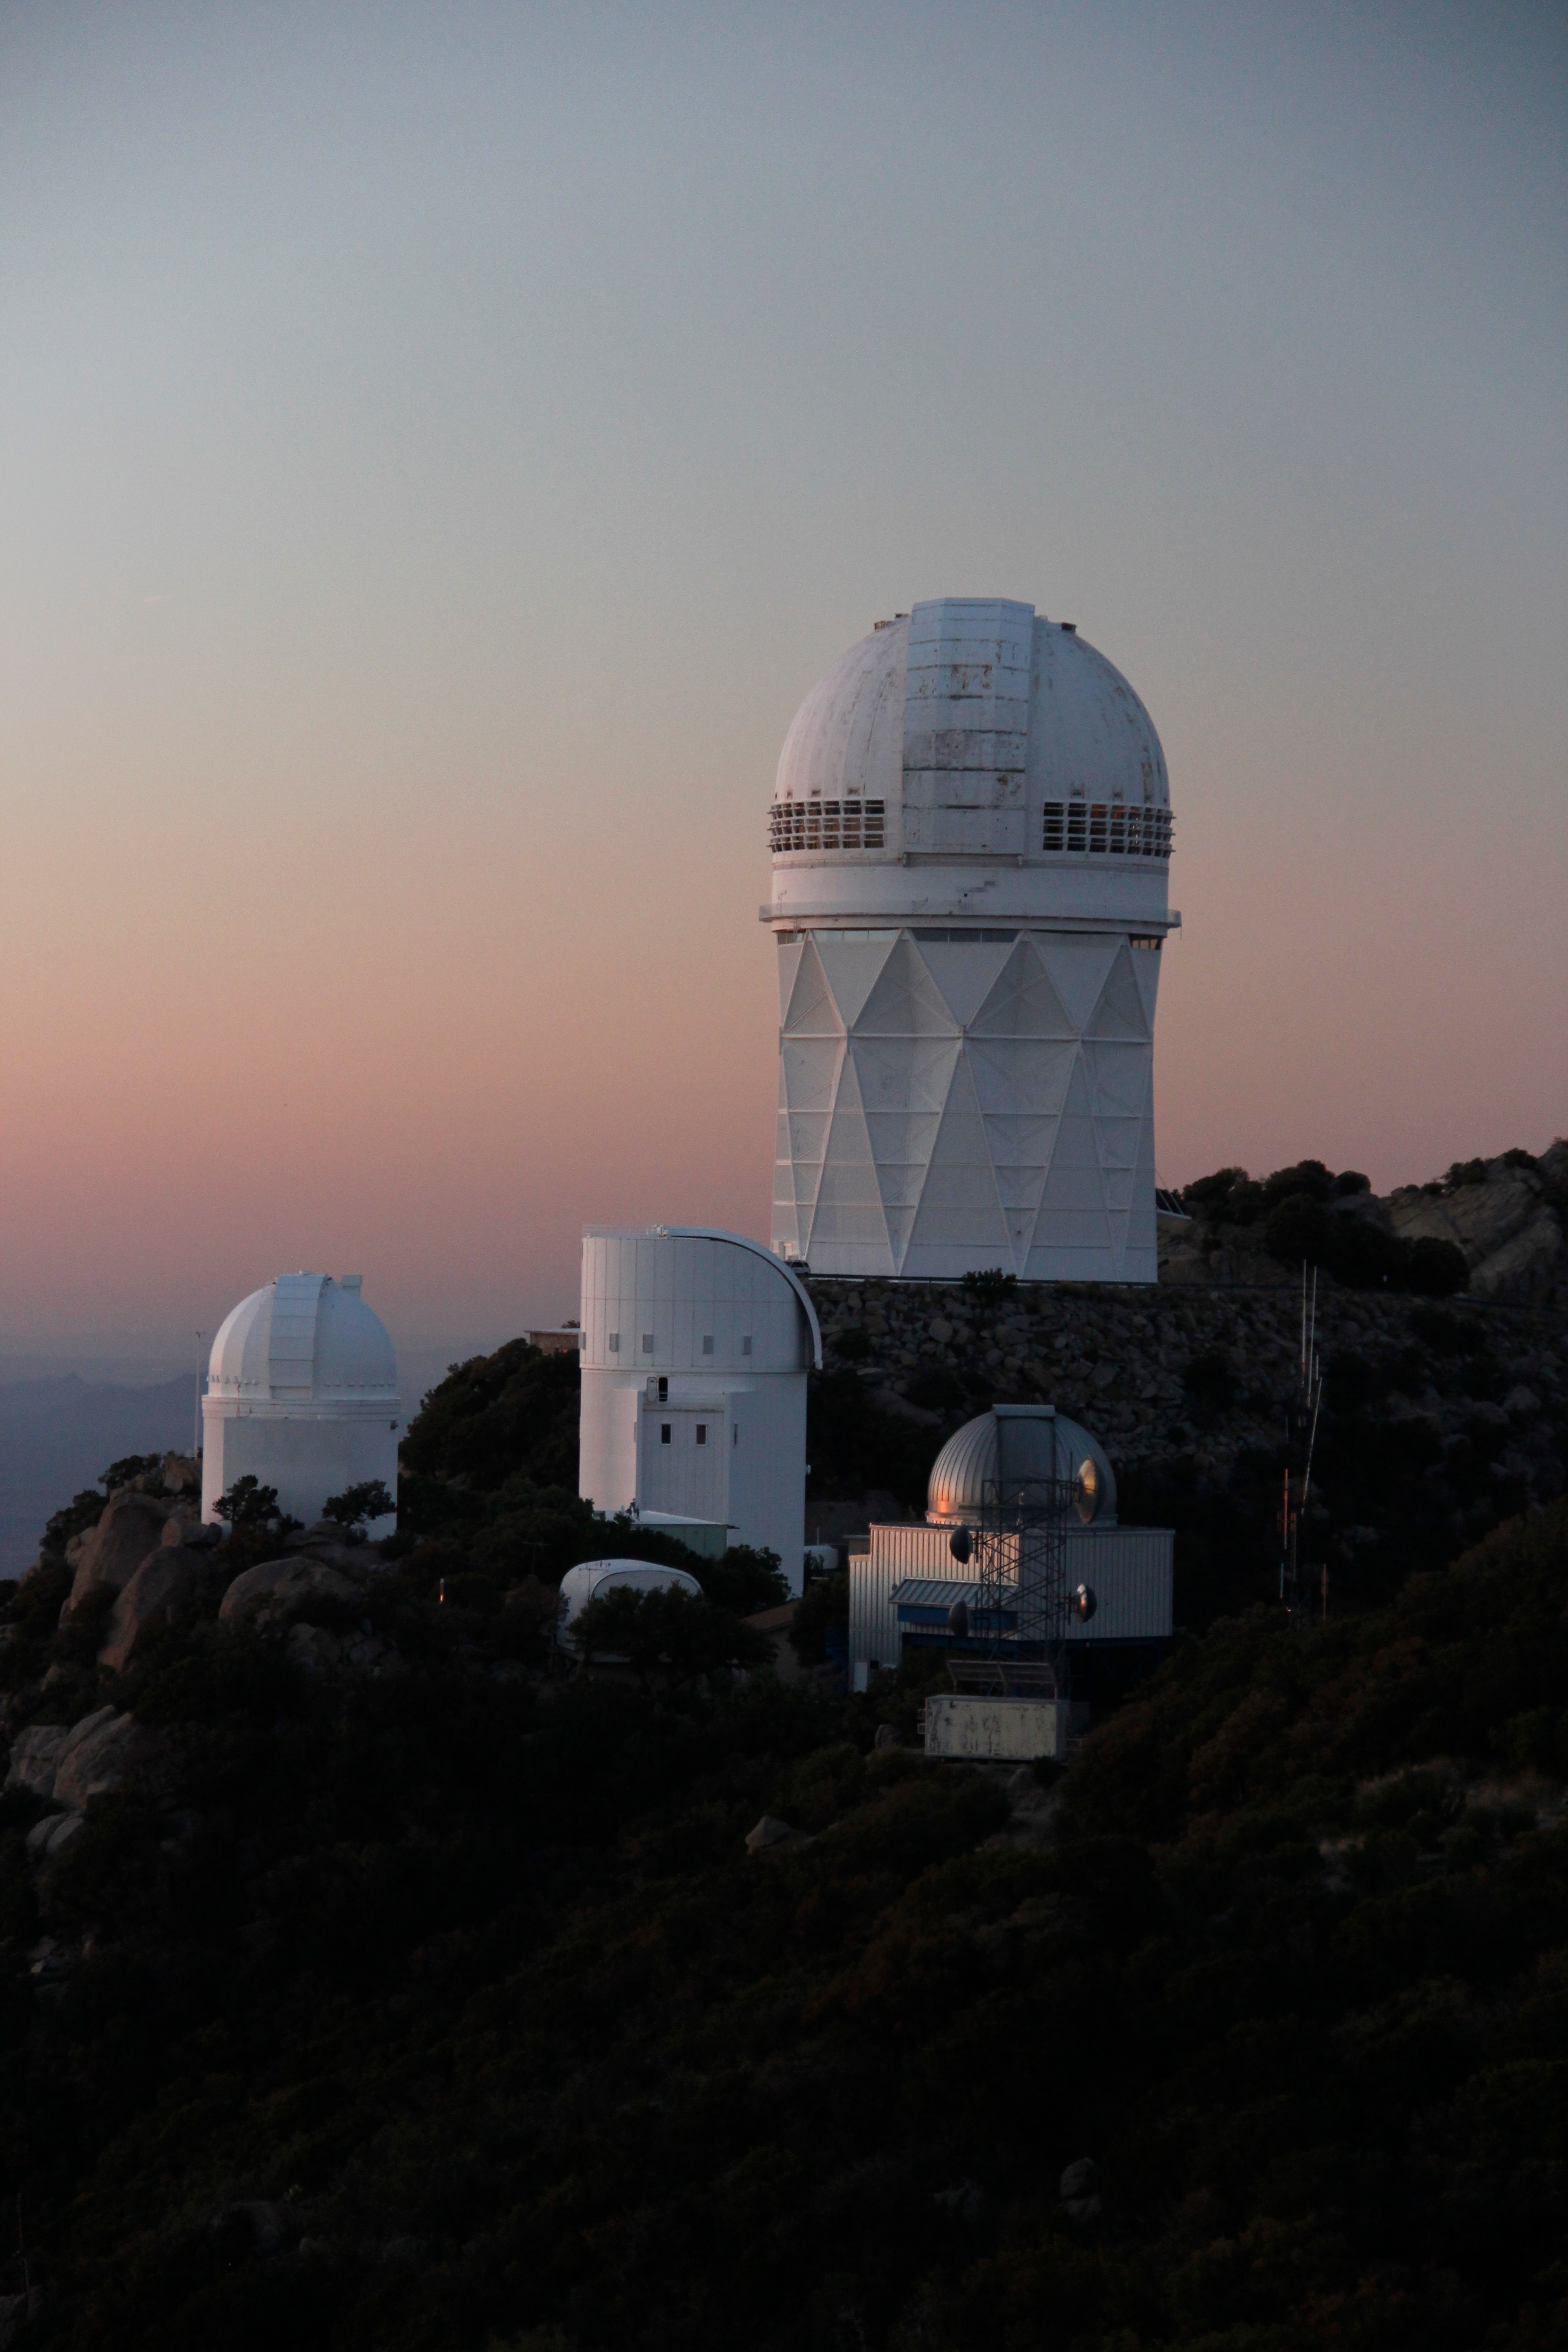

The Nicholas U. Mayall 4-meter Telescope

The Nicholas U. Mayall 4-meter Telescope at Kitt Peak National Observatory (KPNO).

Credit: KPNO/NOIRLab/NSF/AURA/P. Marenfeld